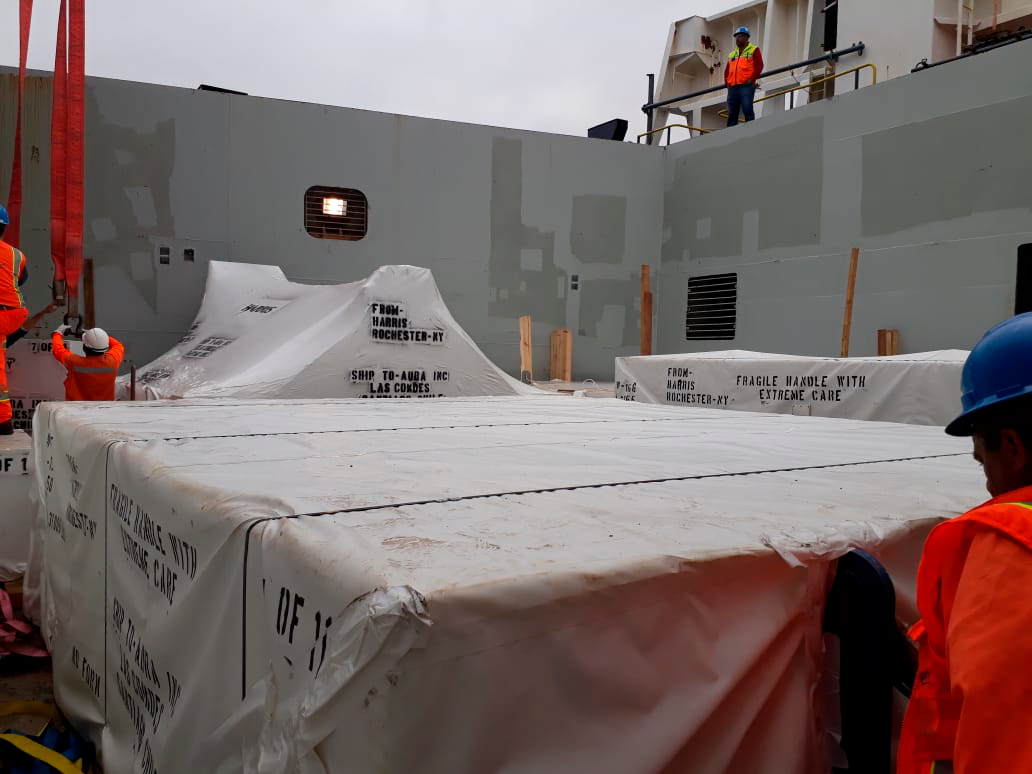

M2 Arrives in Chile

On December 7, 2018, the vessel carrying the LSST Secondary Mirror (M2) arrived at the Port of Coquimbo in Chile, and M2 was safely offloaded.

Credit: Rubin Observatory/NSF/AURA